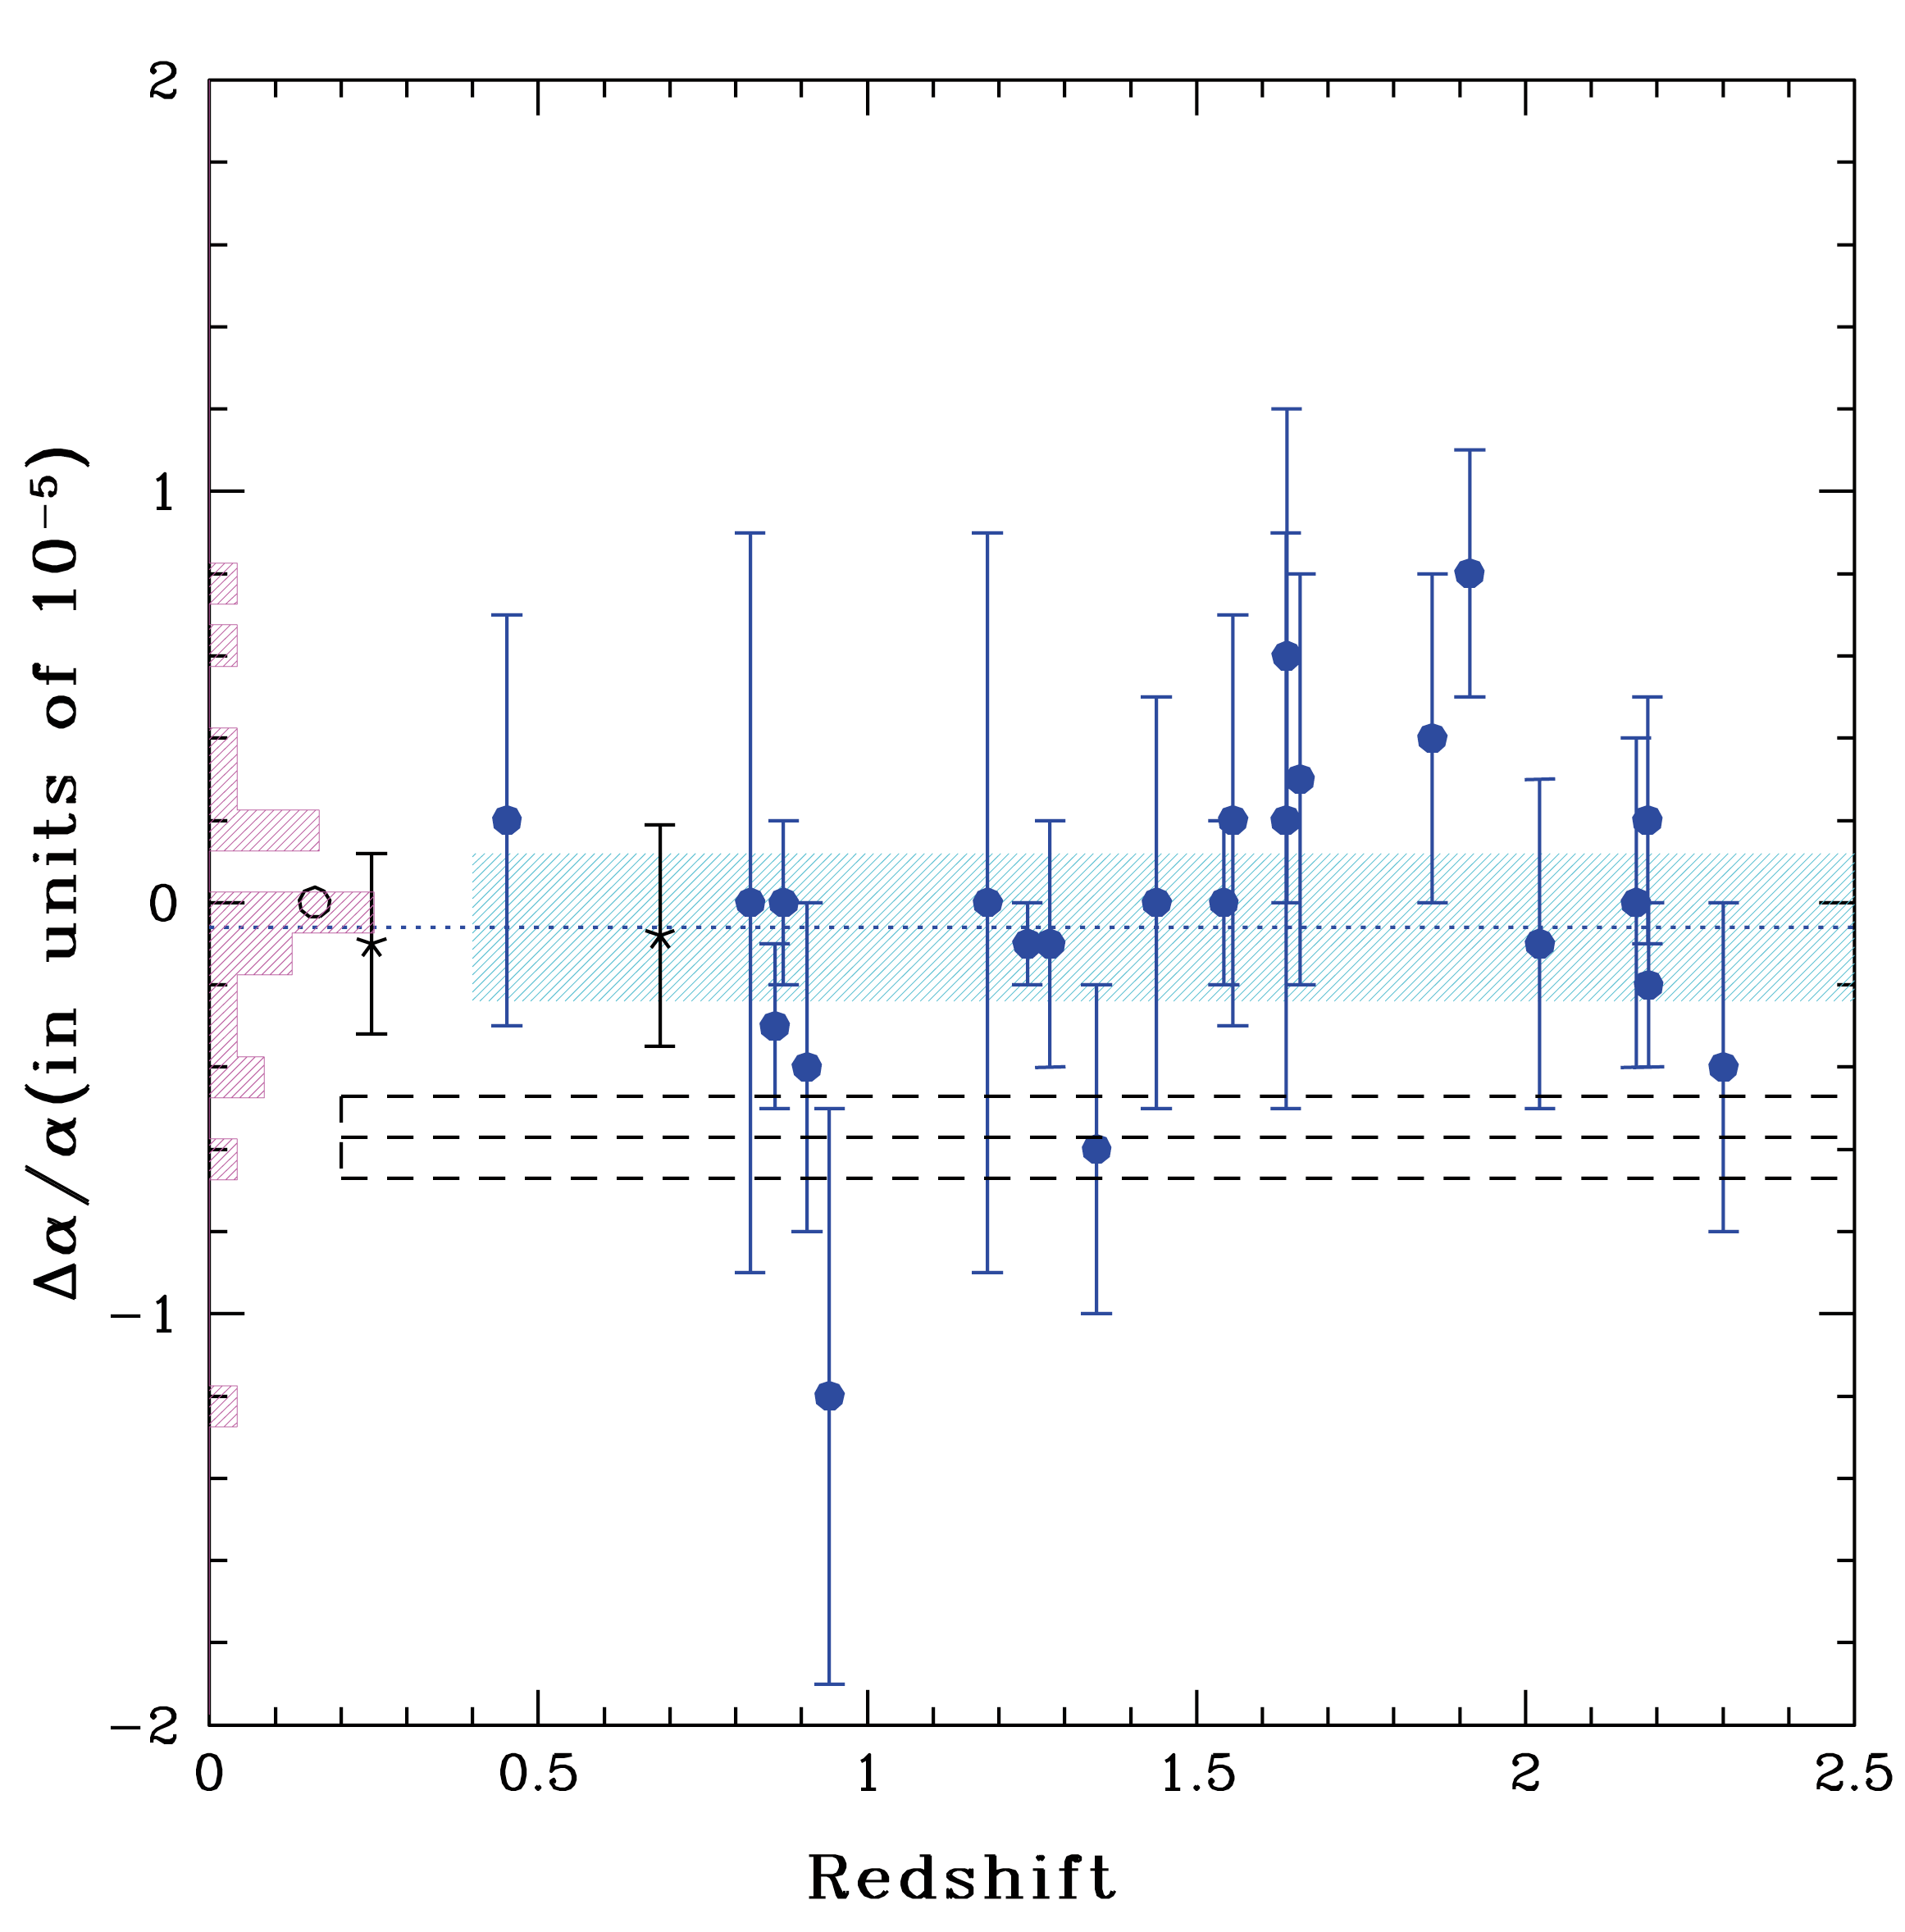

Relative changes with redshift of the fine structure constant

The UVES measurement values of the relative change of the fine structure constant alpha from the sample of absorption systems, plotted as a function of the redshift and the corresponding look-back time. The open circle is the measurement from the Oklo natural reactor (near Gabon, West Africa). The horizontal long dashed lines show the area of the previous claim of variation of the fine structure constant. Clearly, the UVES data are inconsistent with this range.

Credit: ESO